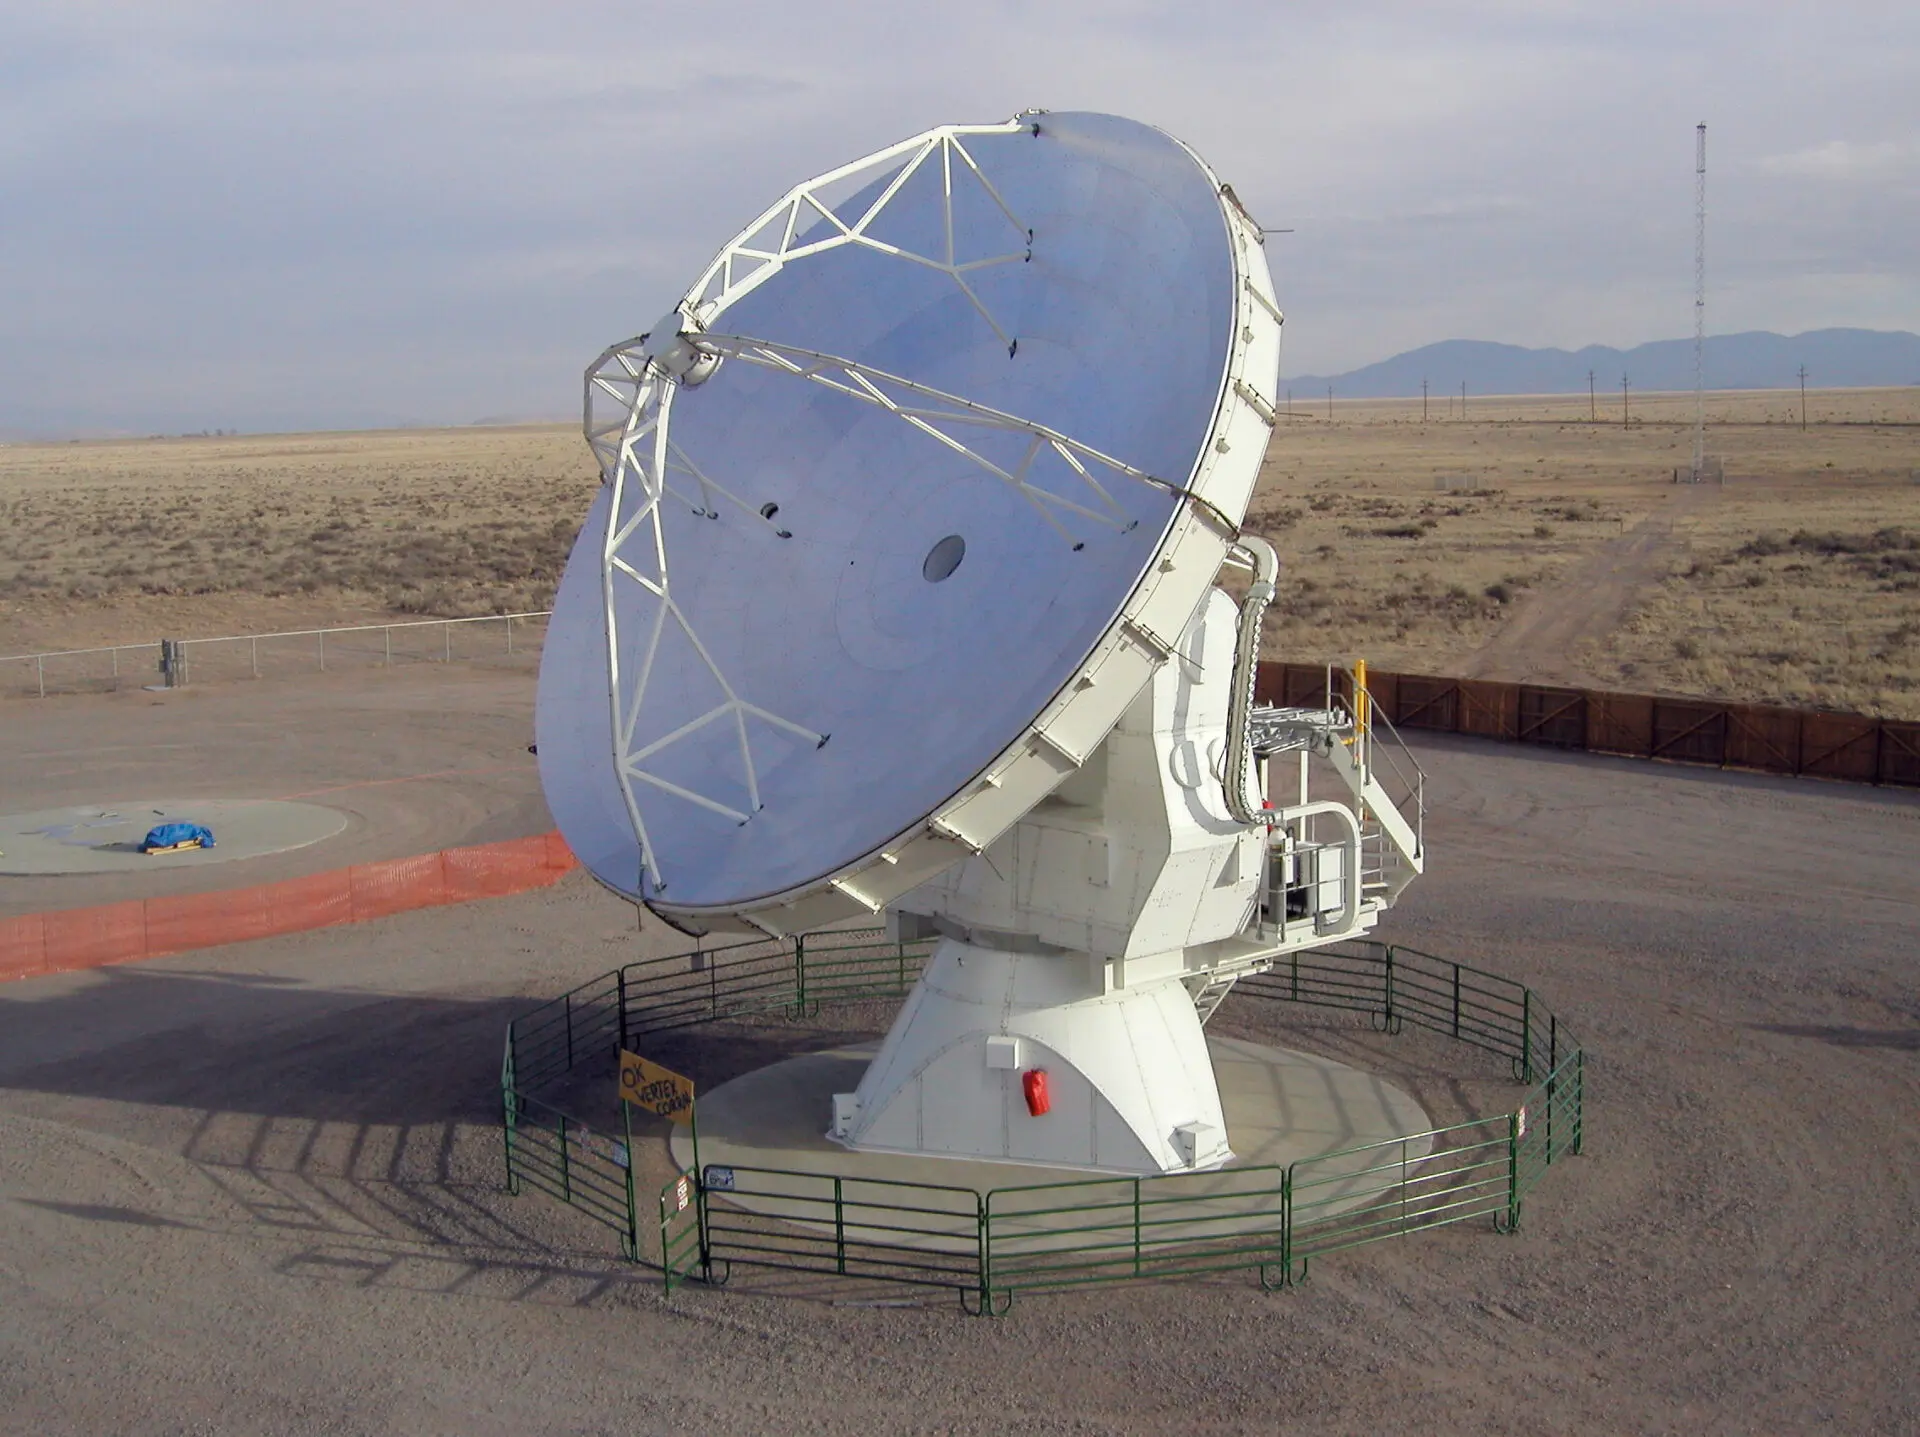

The ALMA VertexRSI prototype antennae

The ALMA VertexRSI prototype antennae on the Antenna Test Facility (ATF) site at the NRAO Very Large Array (VLA) site near Socorro (New Mexico, USA). Image taken in July 2004.

Credit: H. Zodet (ESO)